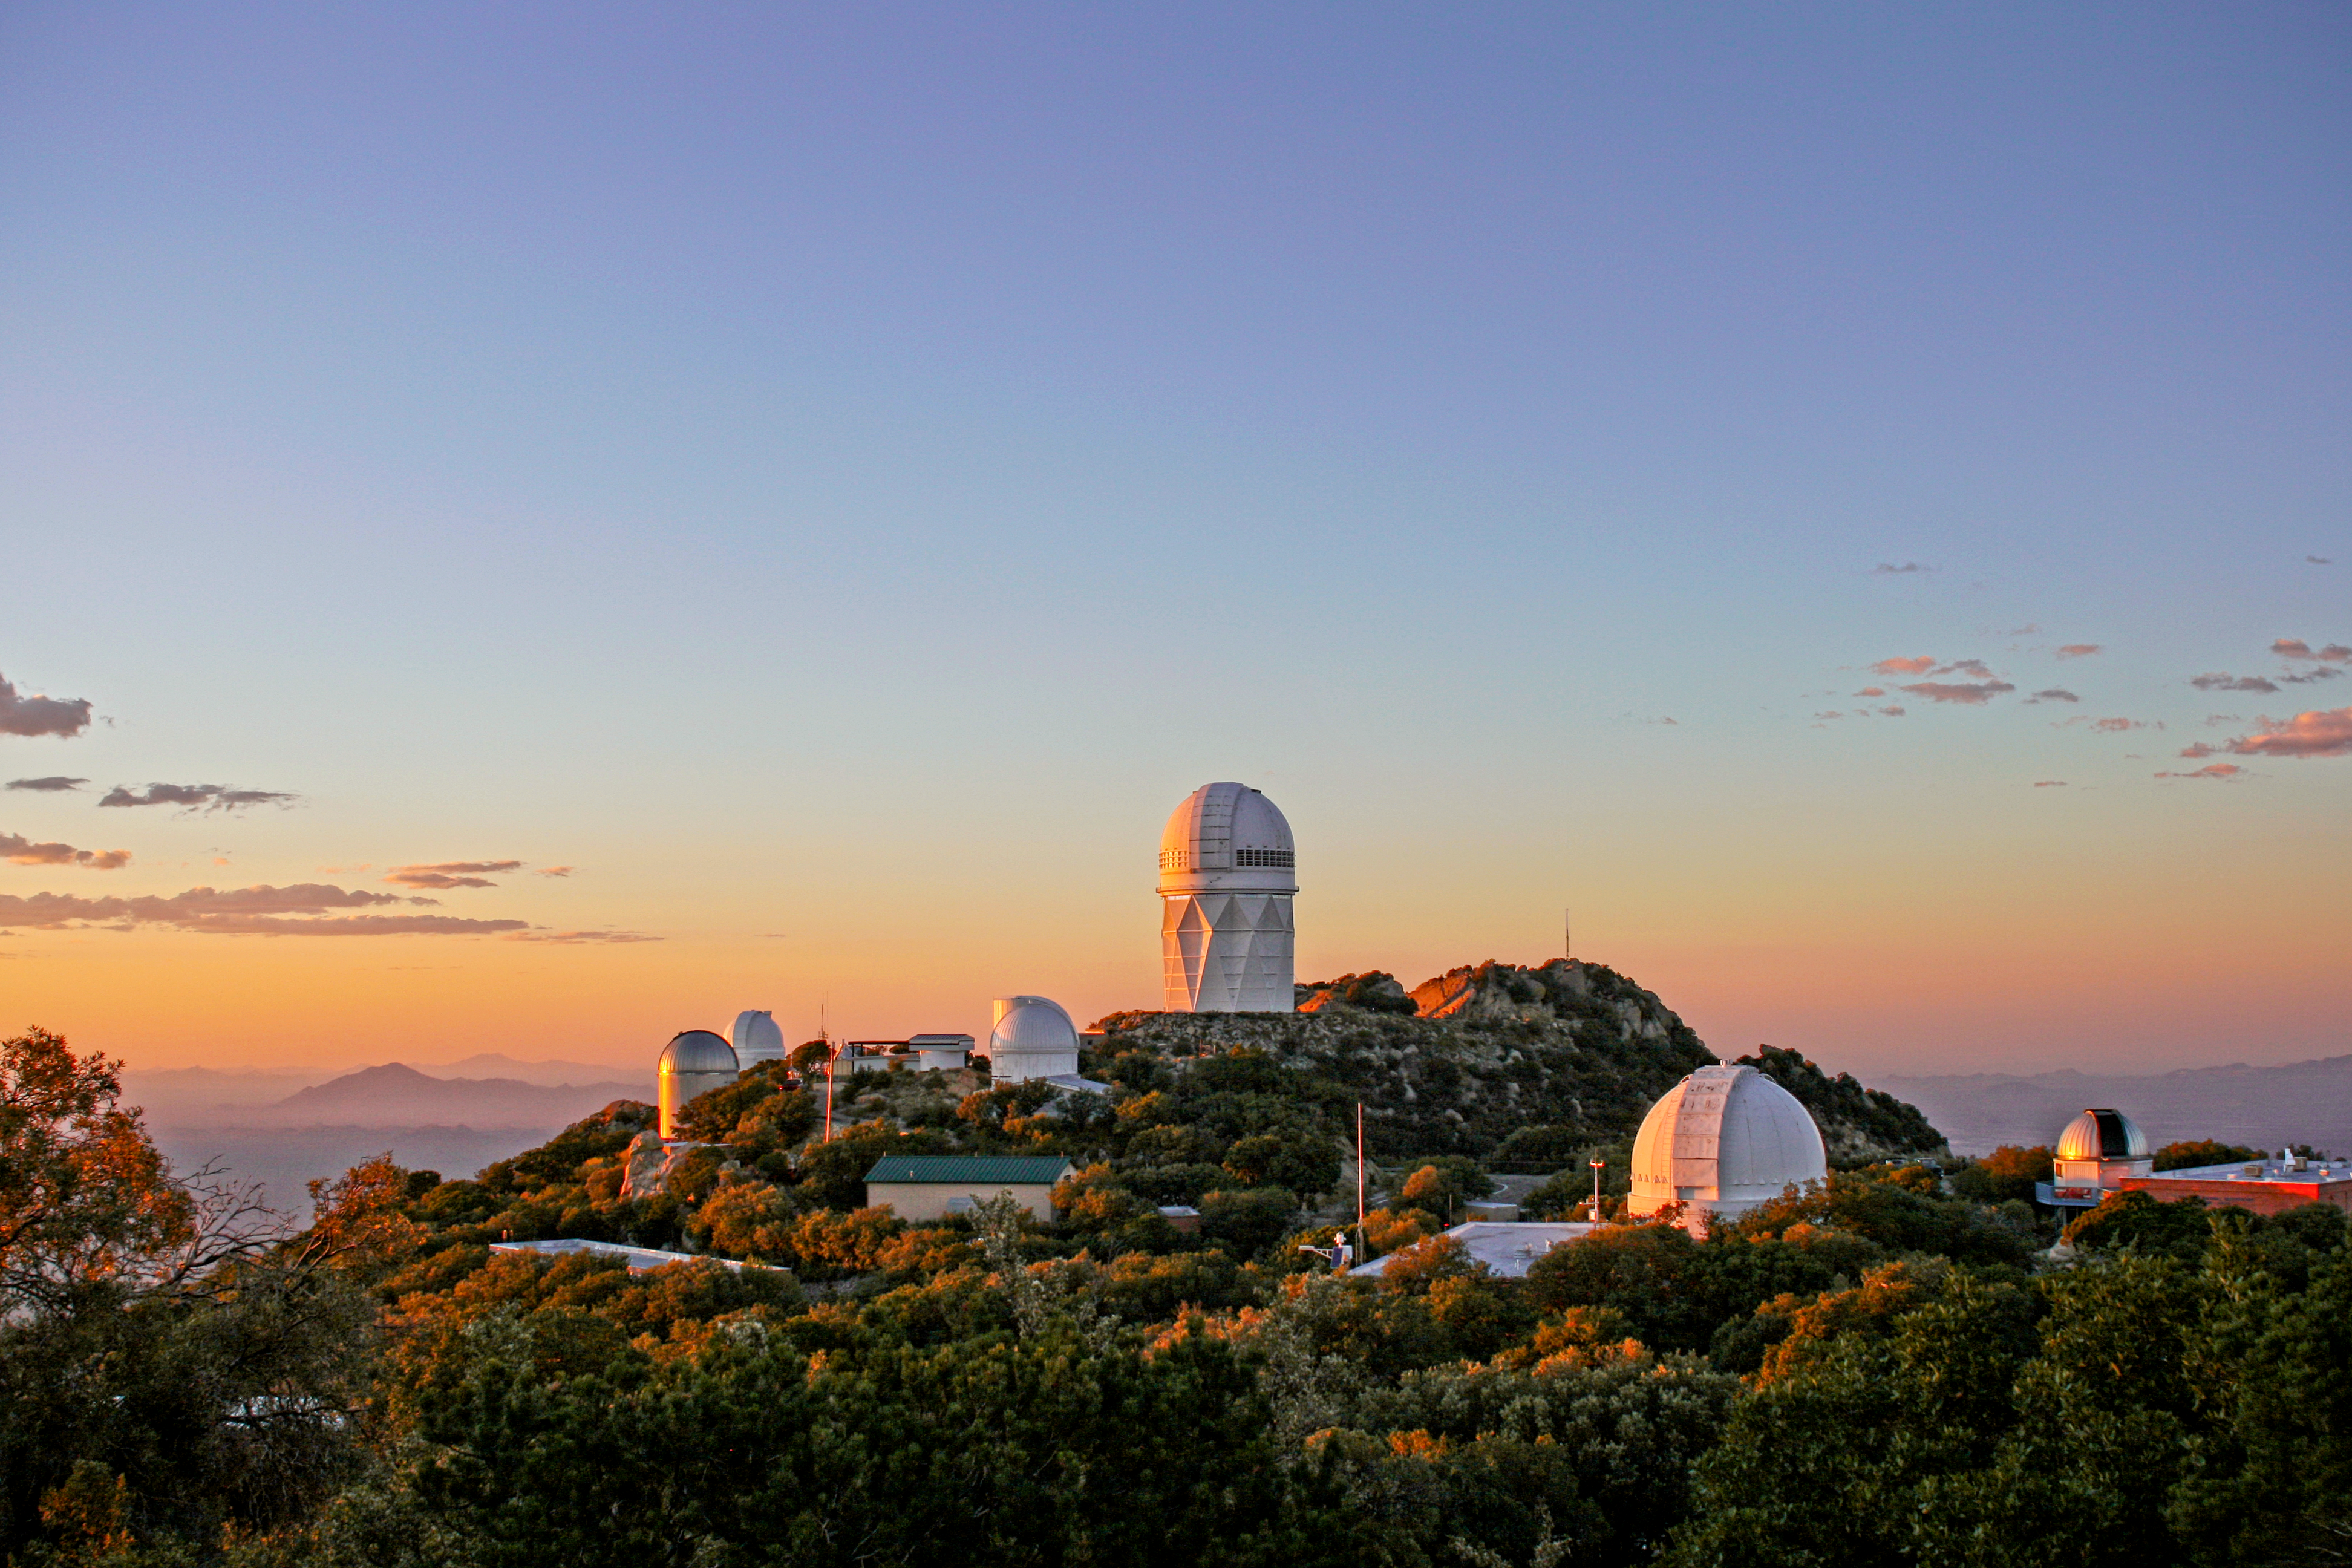

Nicholas U. Mayall 4-meter Telescope

Nicholas U. Mayall 4-meter Telescope at Kitt Peak National Observatory.

Credit: KPNO/NOIRLab/NSF/AURA/P. Marenfeld